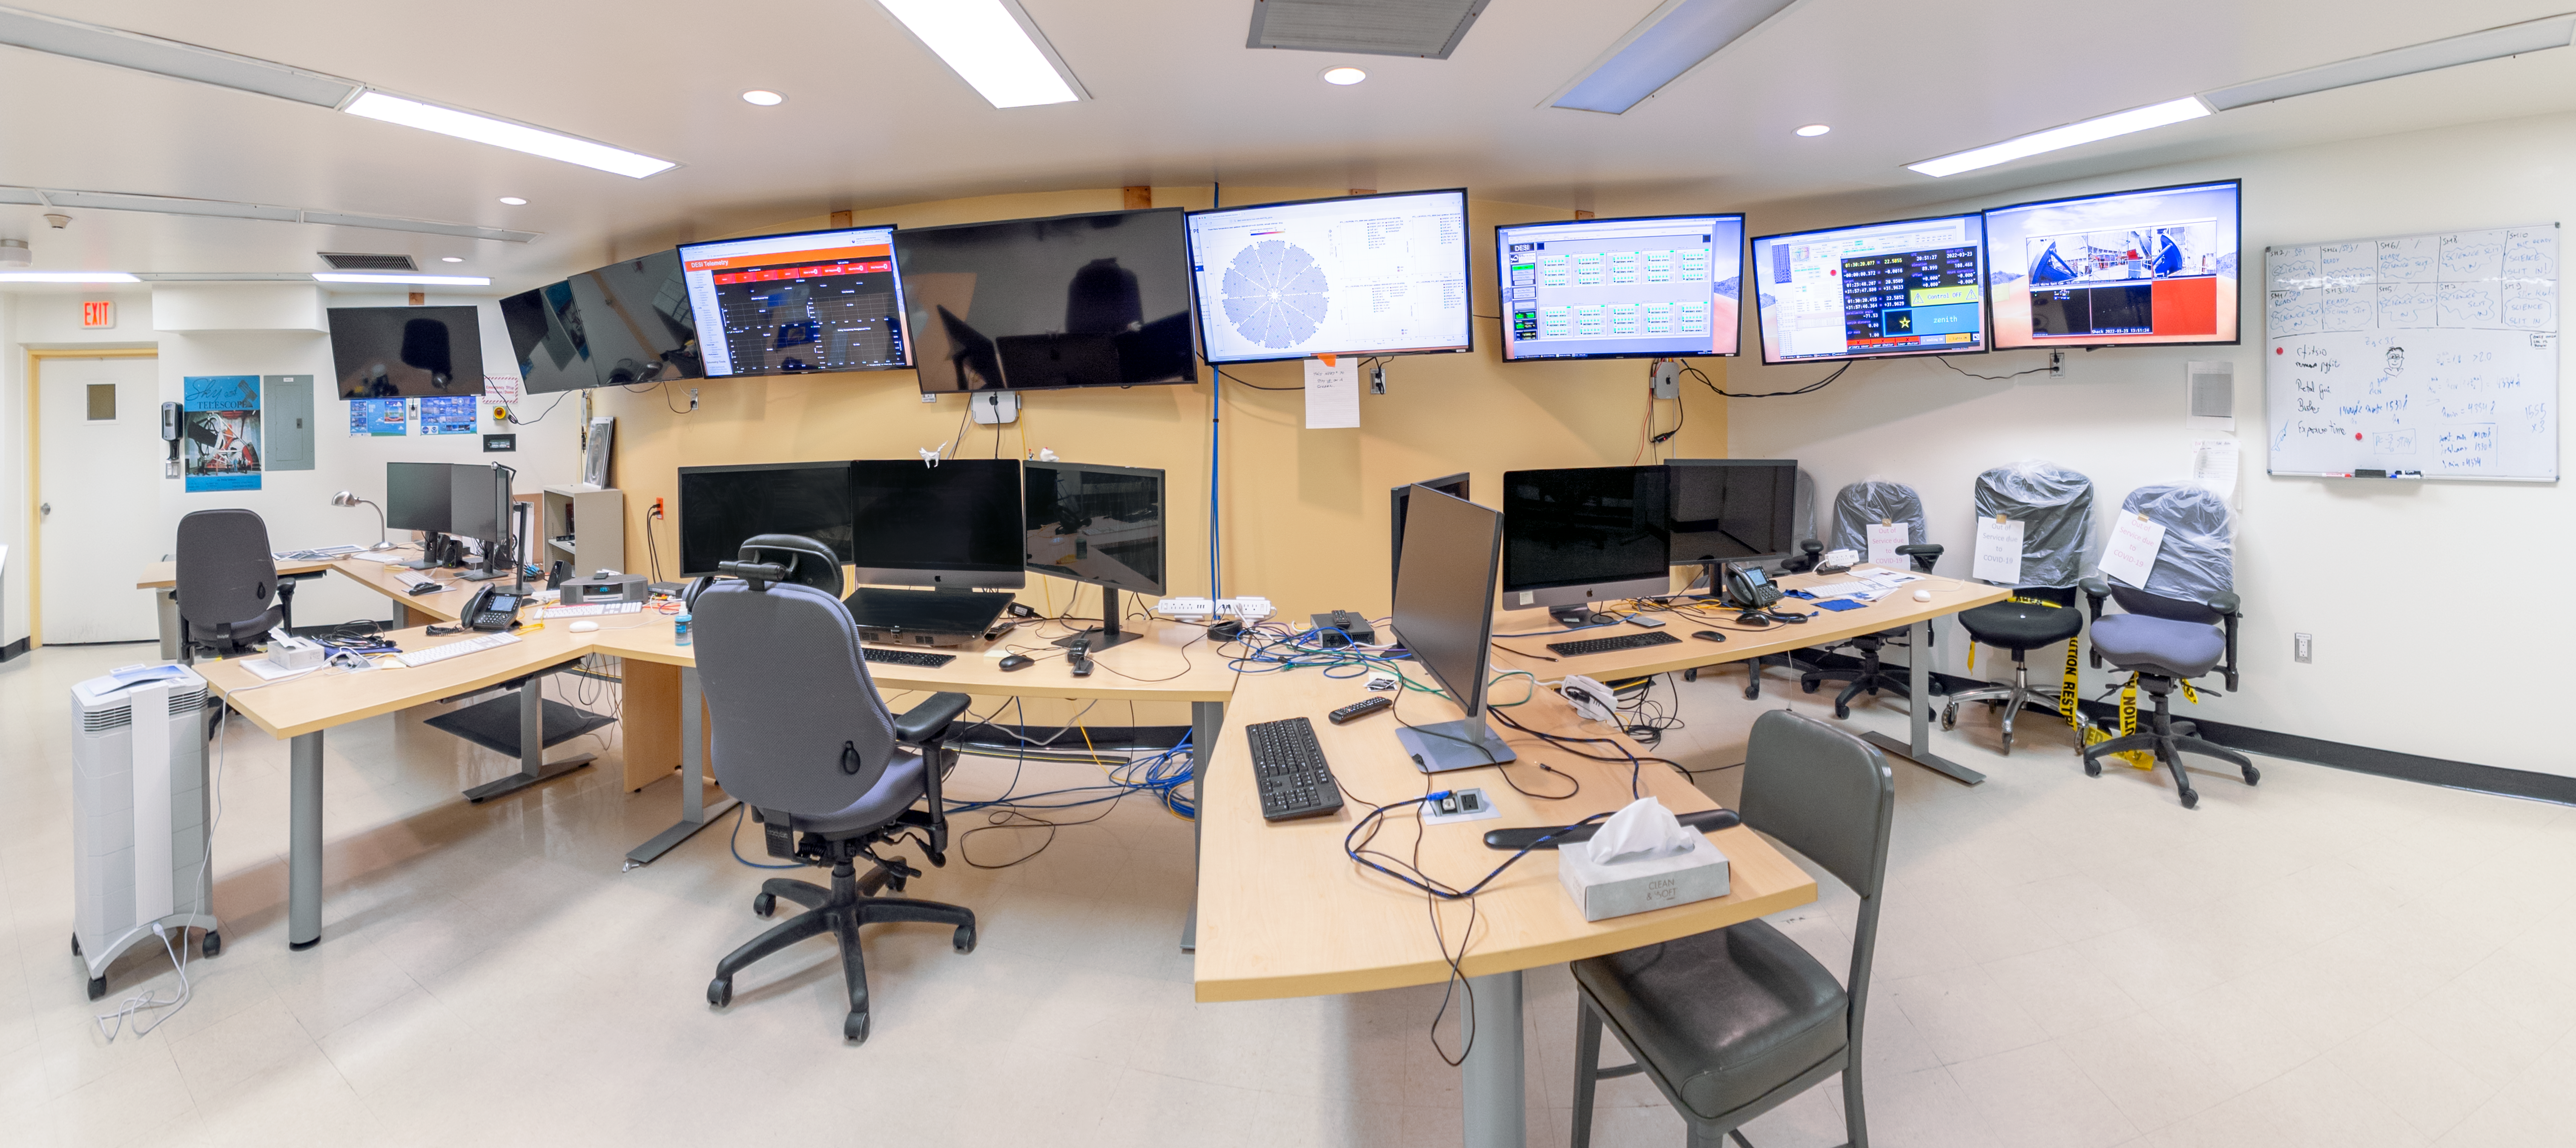

Nicholas U. Mayall Control Room Panorama

A panoramic shot of the Nicholas U. Mayall 4-meter Telescope Control Room at Kitt Peak National Observatory in Arizona.

Credit: KPNO/NOIRLab/NSF/AURA/T. Slovinský